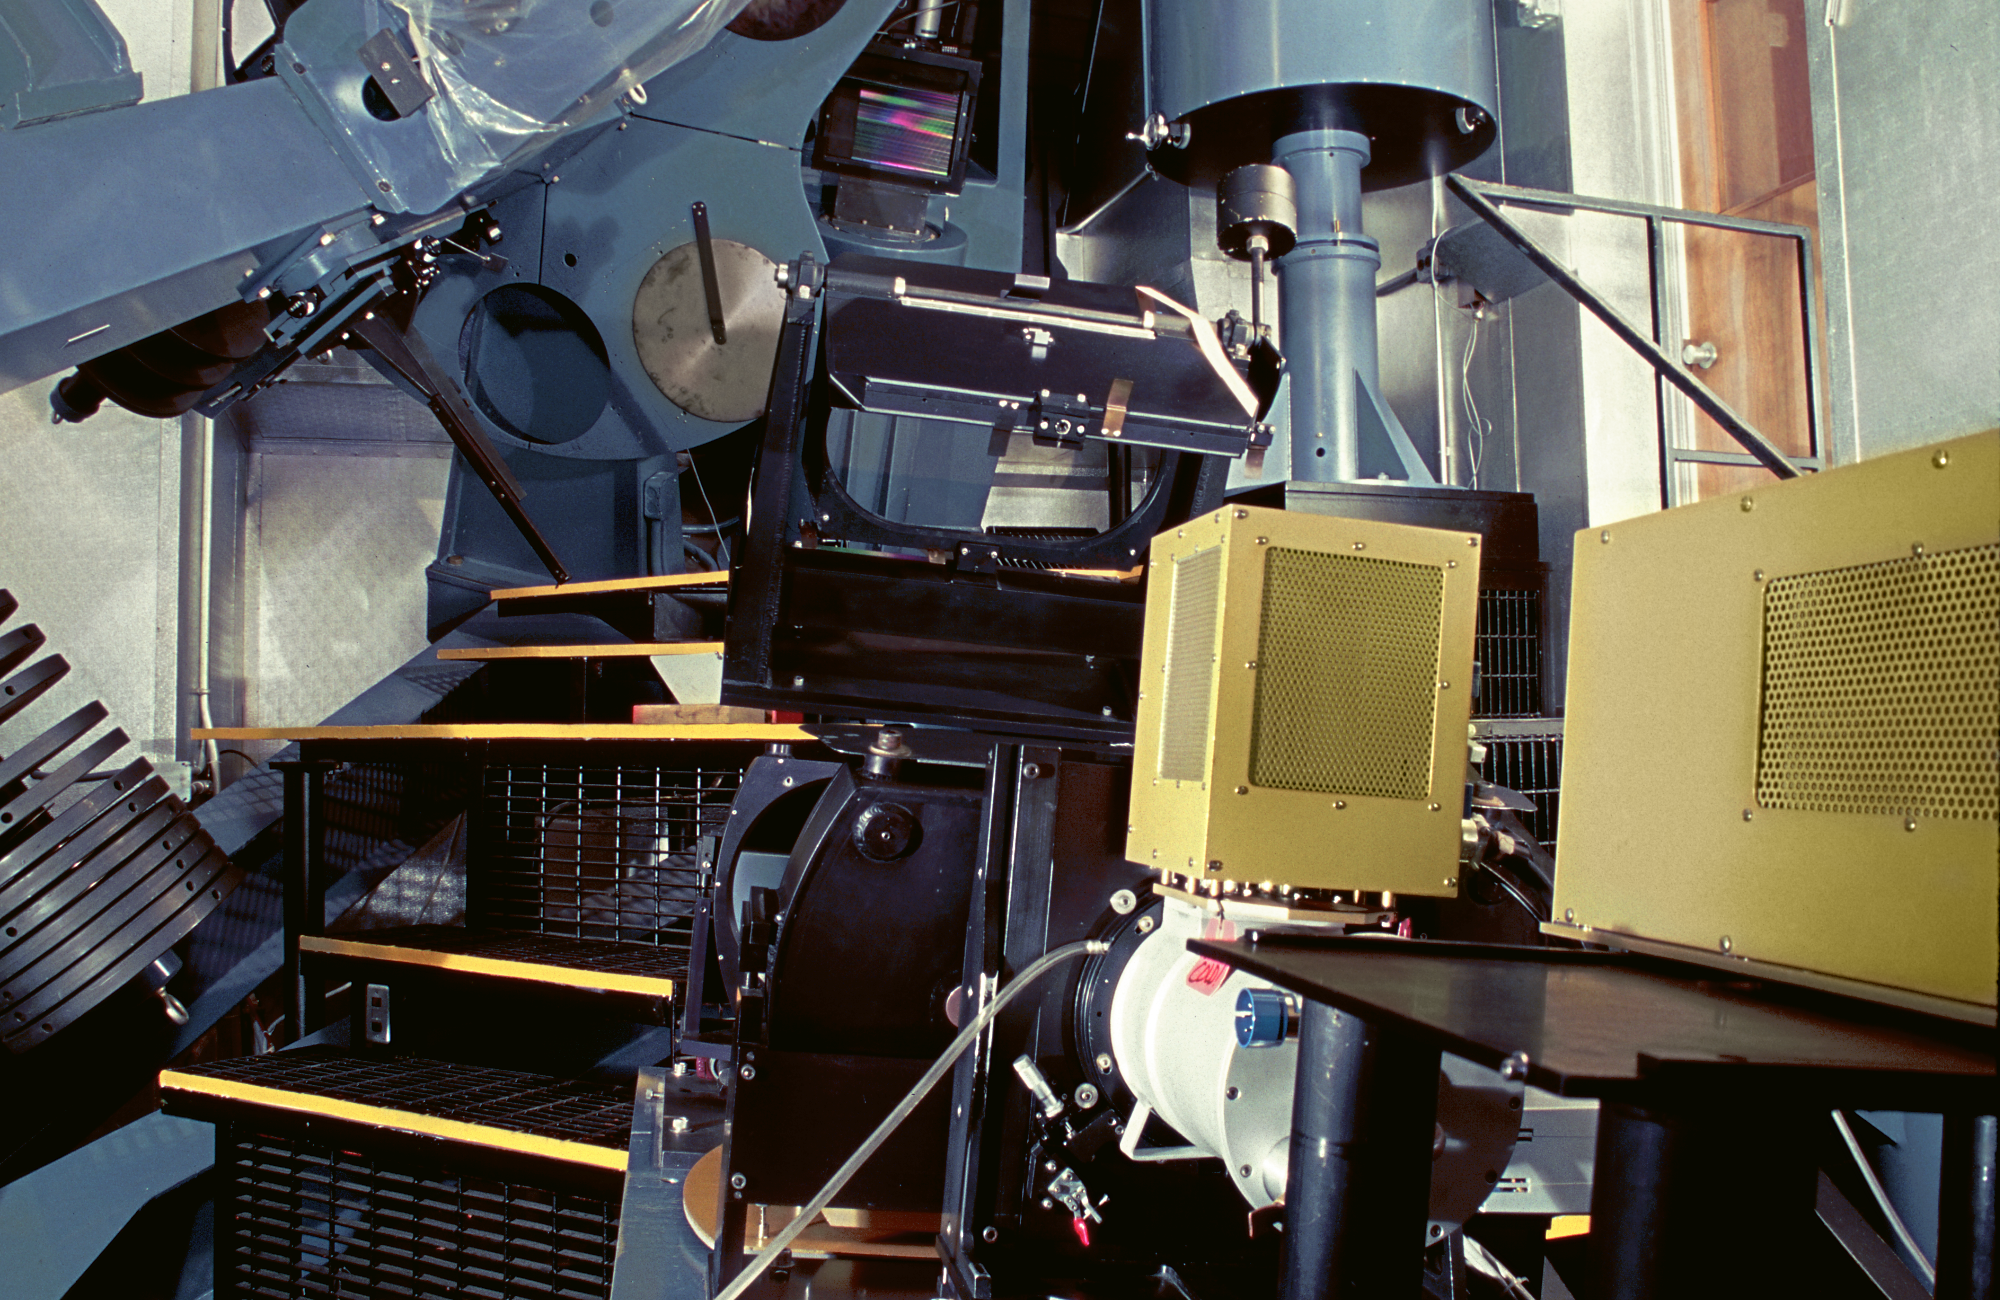

The Coude Spectrograph

The Coude Spectrograph at the Kitt Peak 2.1-meter telescope, now used exclusively with the separate Coude Feed telescope, is an instrument the size of a large room, which enables technicians and observers to claim that they have stood in the optical path of their instrument.

Credit: M.Hanna, G.Pickens/NOIRLab/NSF/AURA/